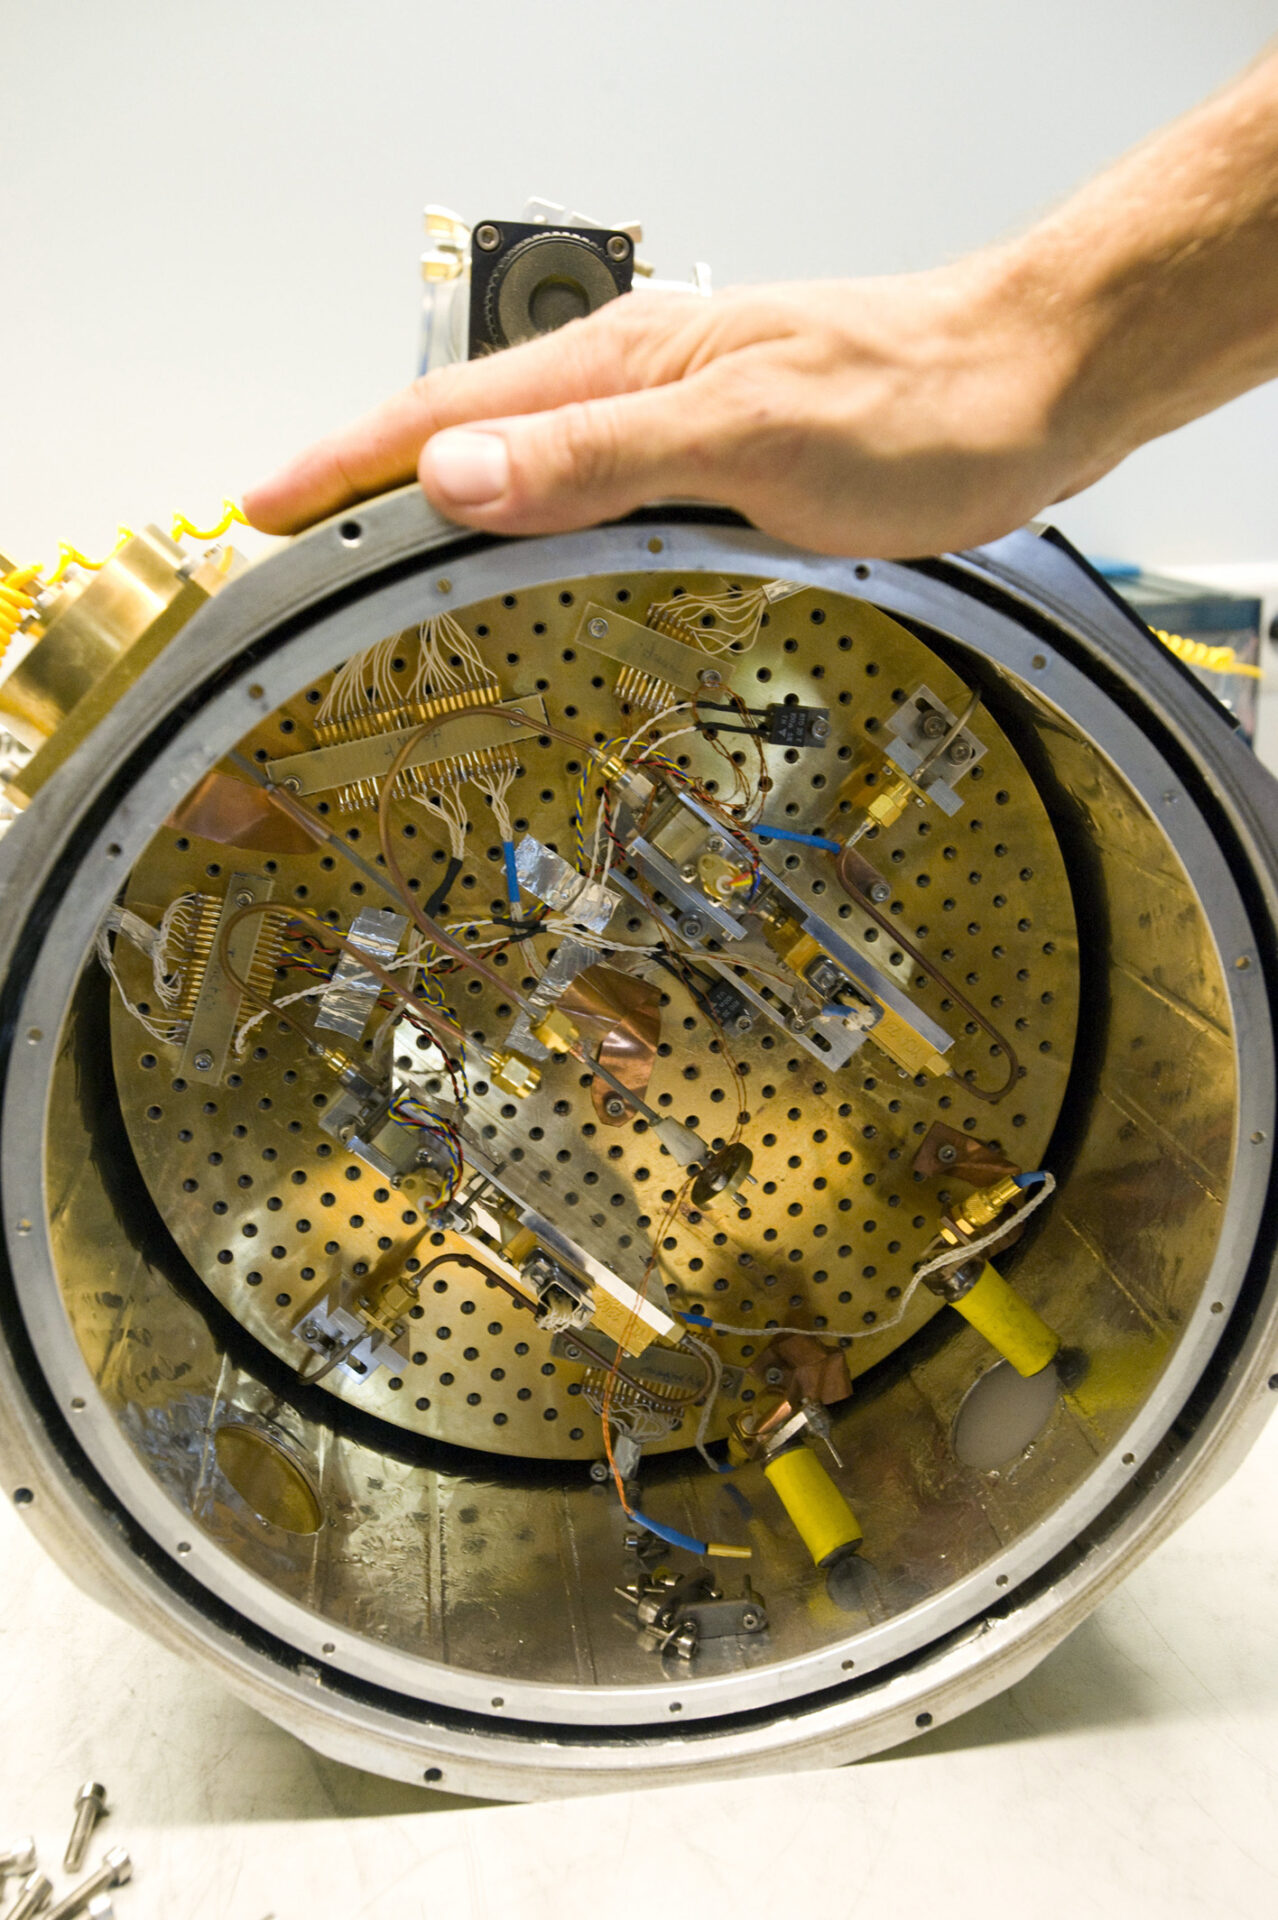

Test cryostat

Test cryostat for Heterodyne Receptors that can use Liquid Nitrogen (77K) or Liquid Helium (4K).

Credit: ALMA (ESO / NAOJ / NRAO)